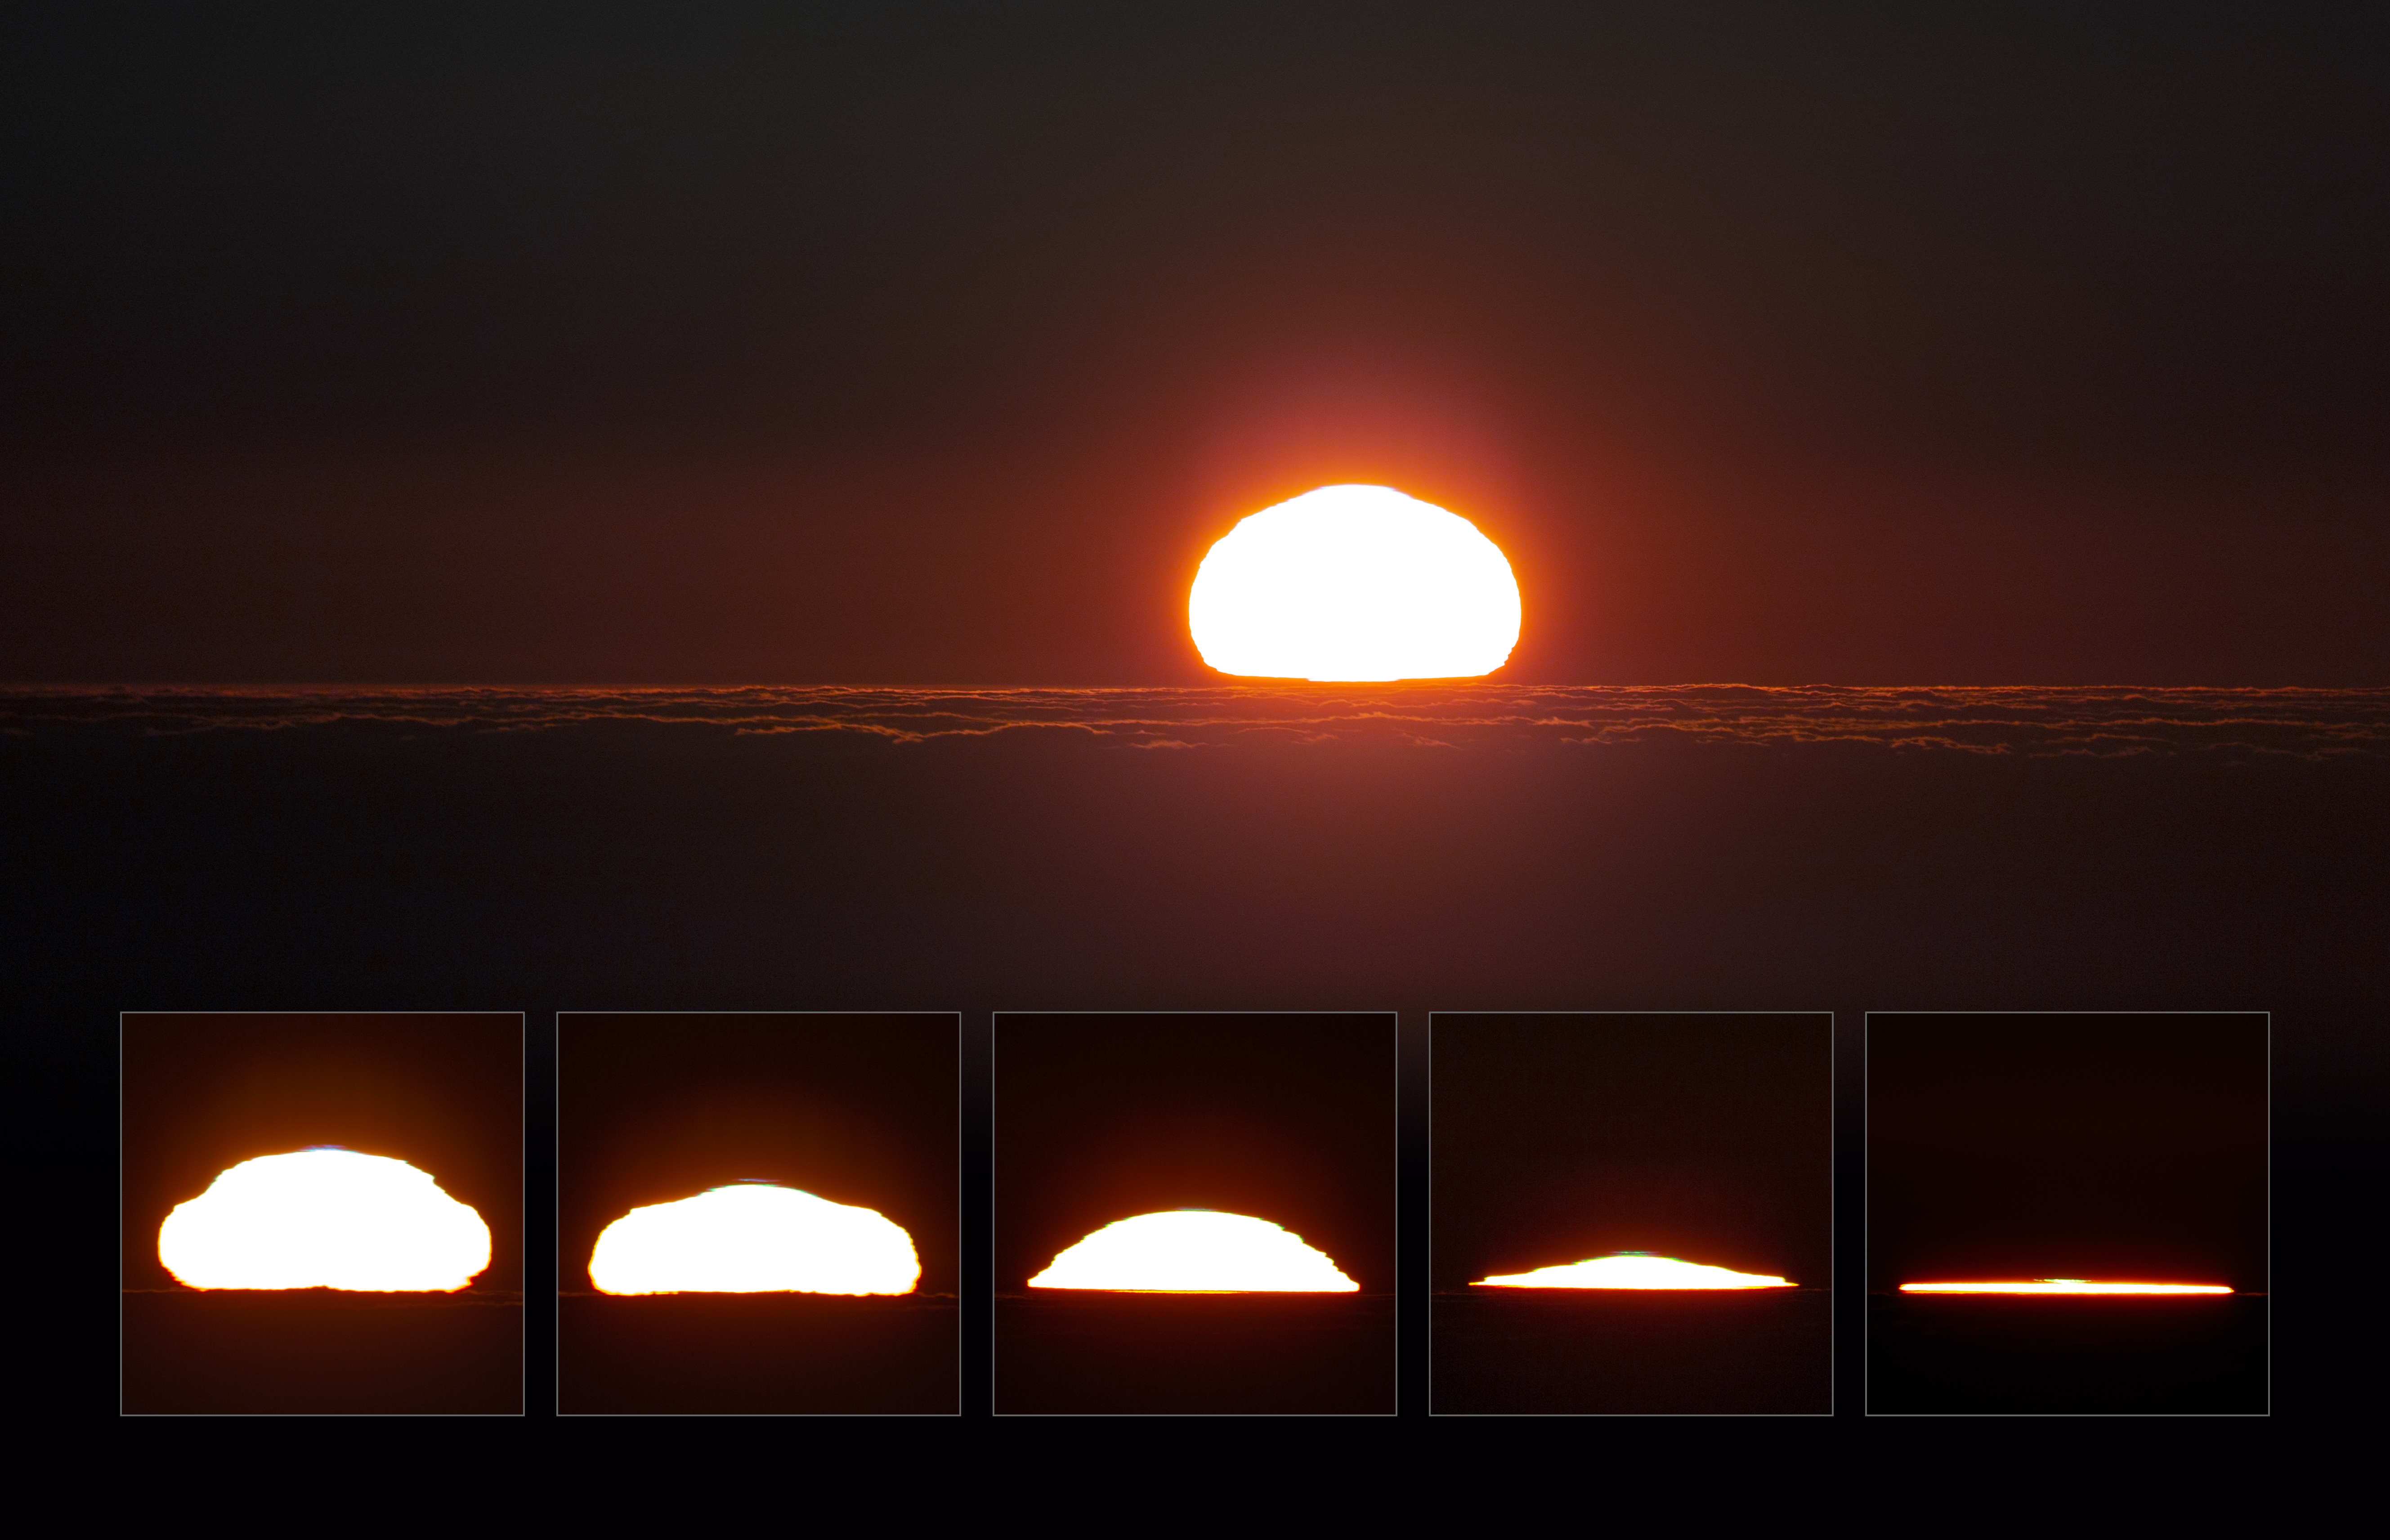

Sunset at Paranal

A beautiful mosaic image of sunset over Paranal Observatory. The observatory is located on Cerro Paranal in the Atacama desert of northern Chile. With an elevation of 2635 metres above sea level, the observatory offers some truly spectacular views throughout the day.

Credit: P. Horálek/ESO